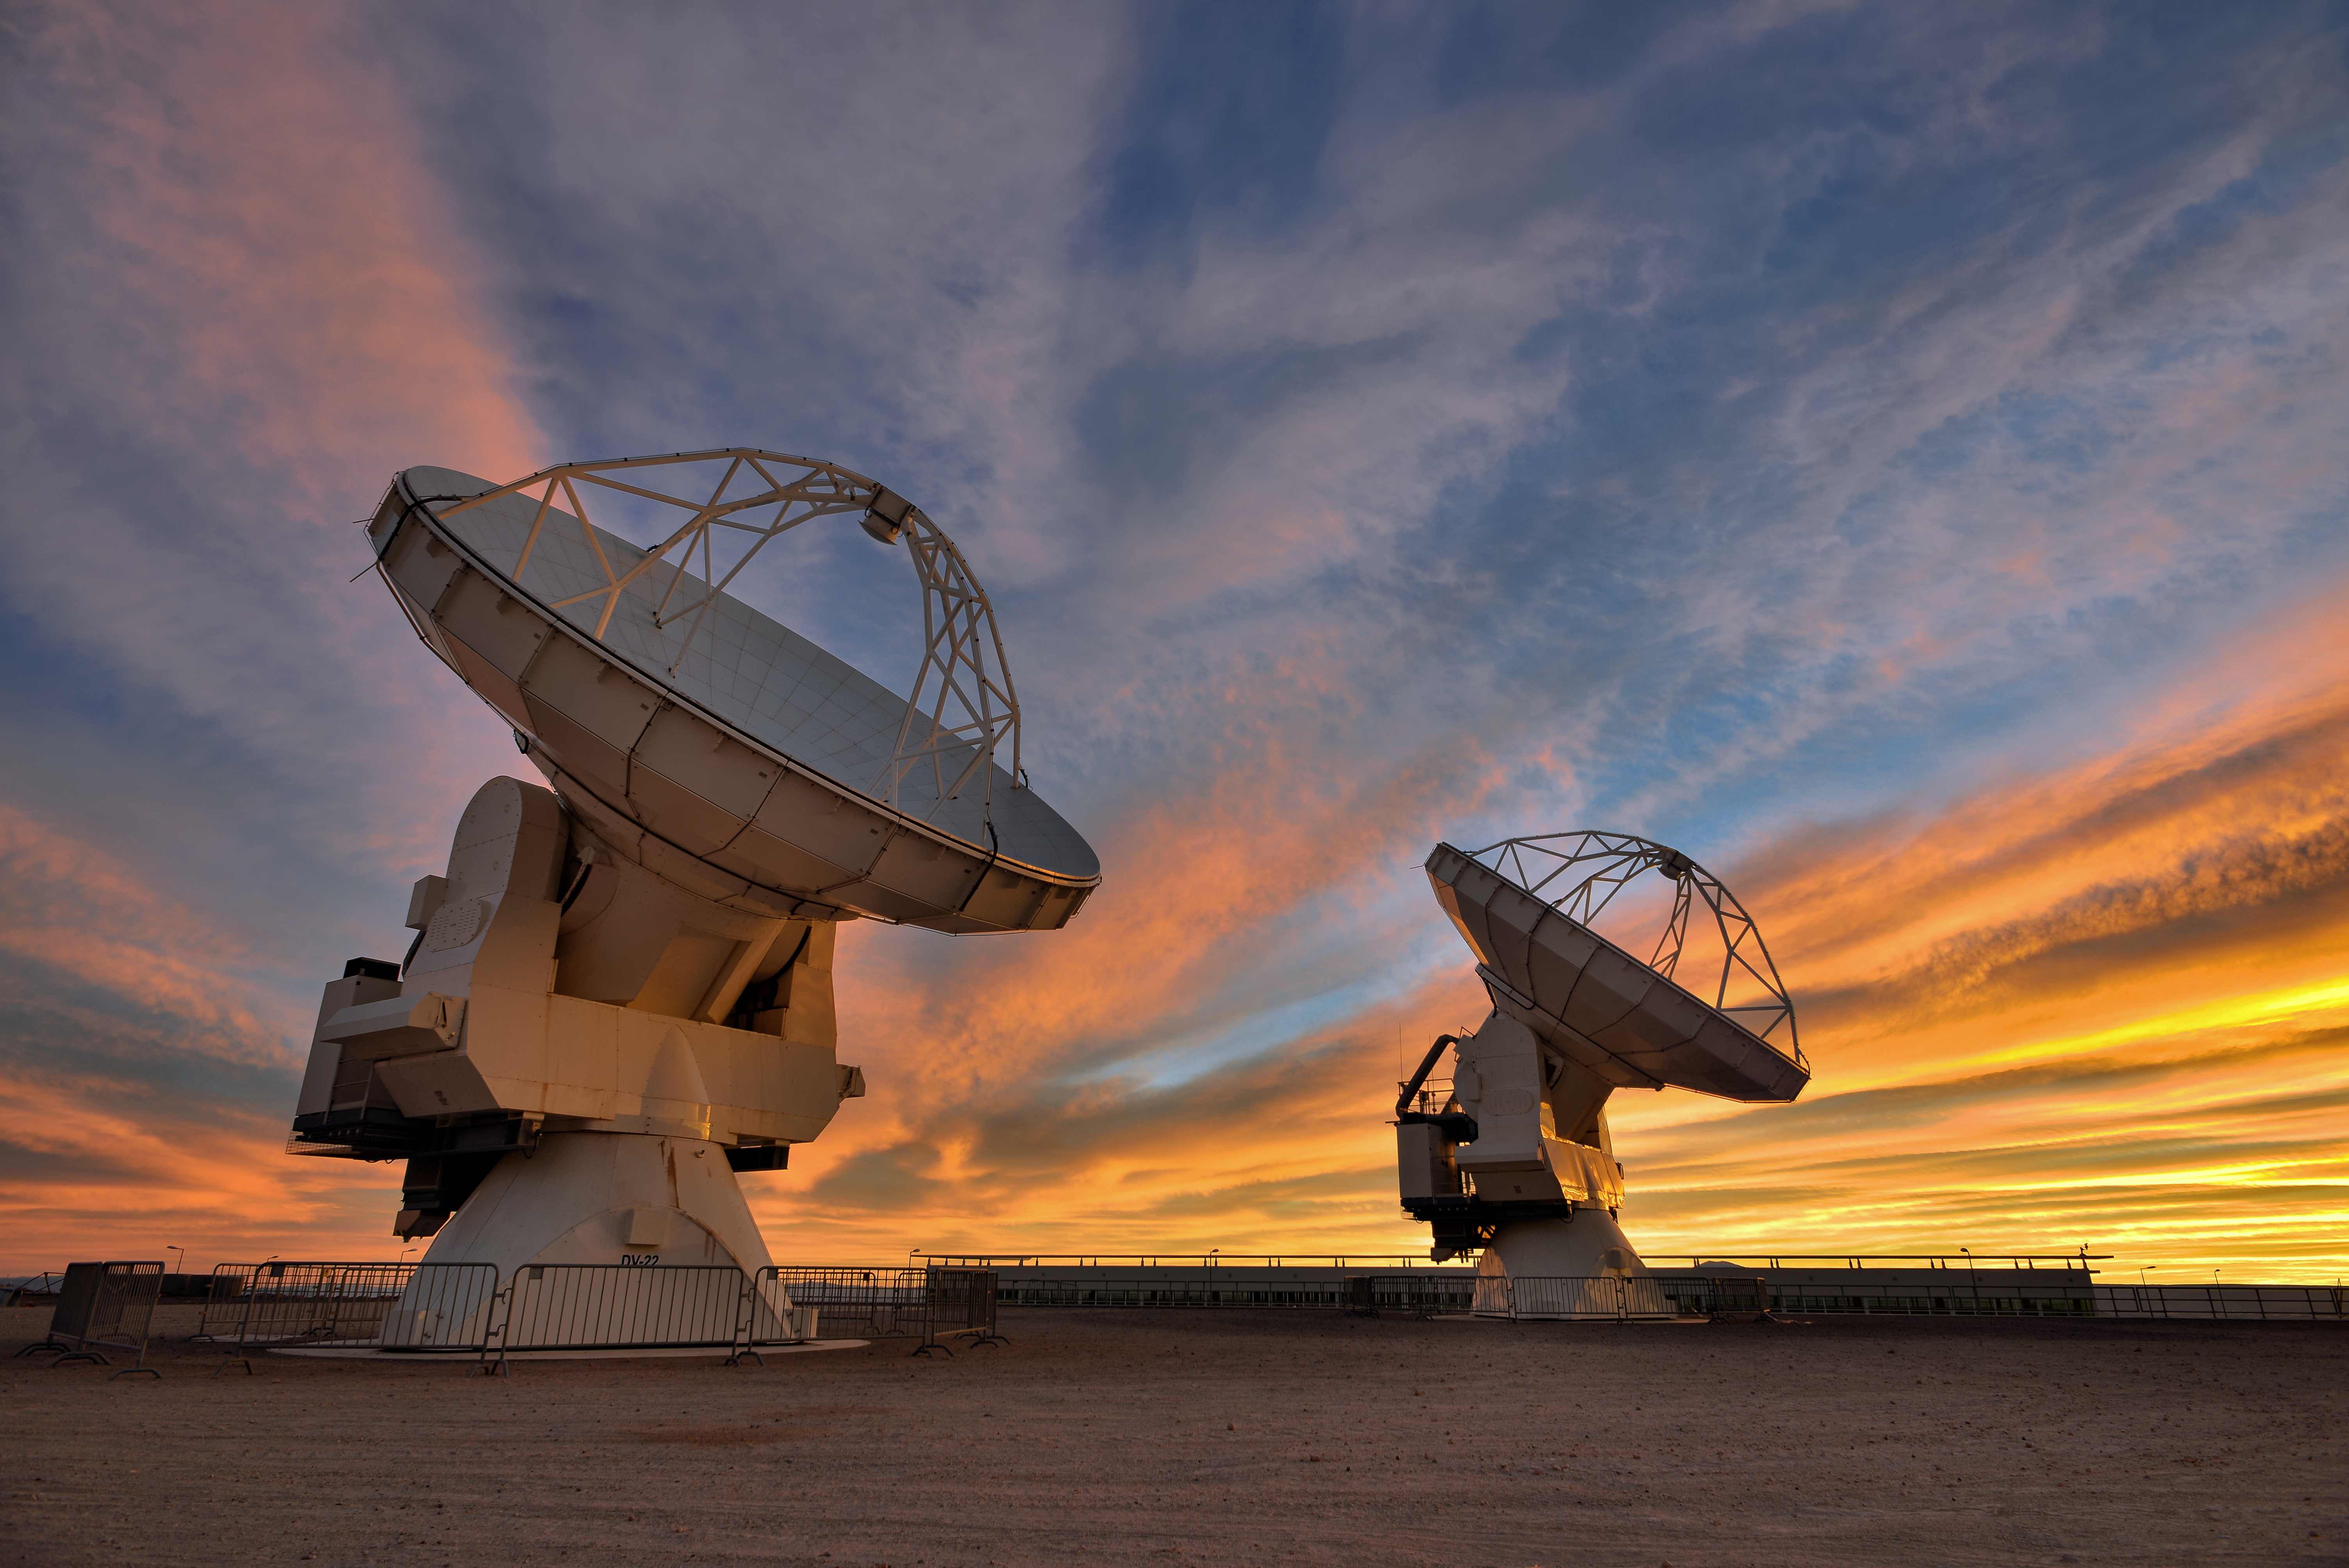

The work begins

The Atacama Large Millimeter/submillimeter Array (ALMA) — a state-of-the-art telescope to study light from some of the coldest objects in the Universe — operate high on the Chajnantor plateau in the Chilean Andes. ALMA comprises 66 high-precision antennae, each weighing in at over 100 tons. The Chilean sky is striped spectacularly with illuminated clouds at the Sun sets.

Credit: S. Otarola/ESO